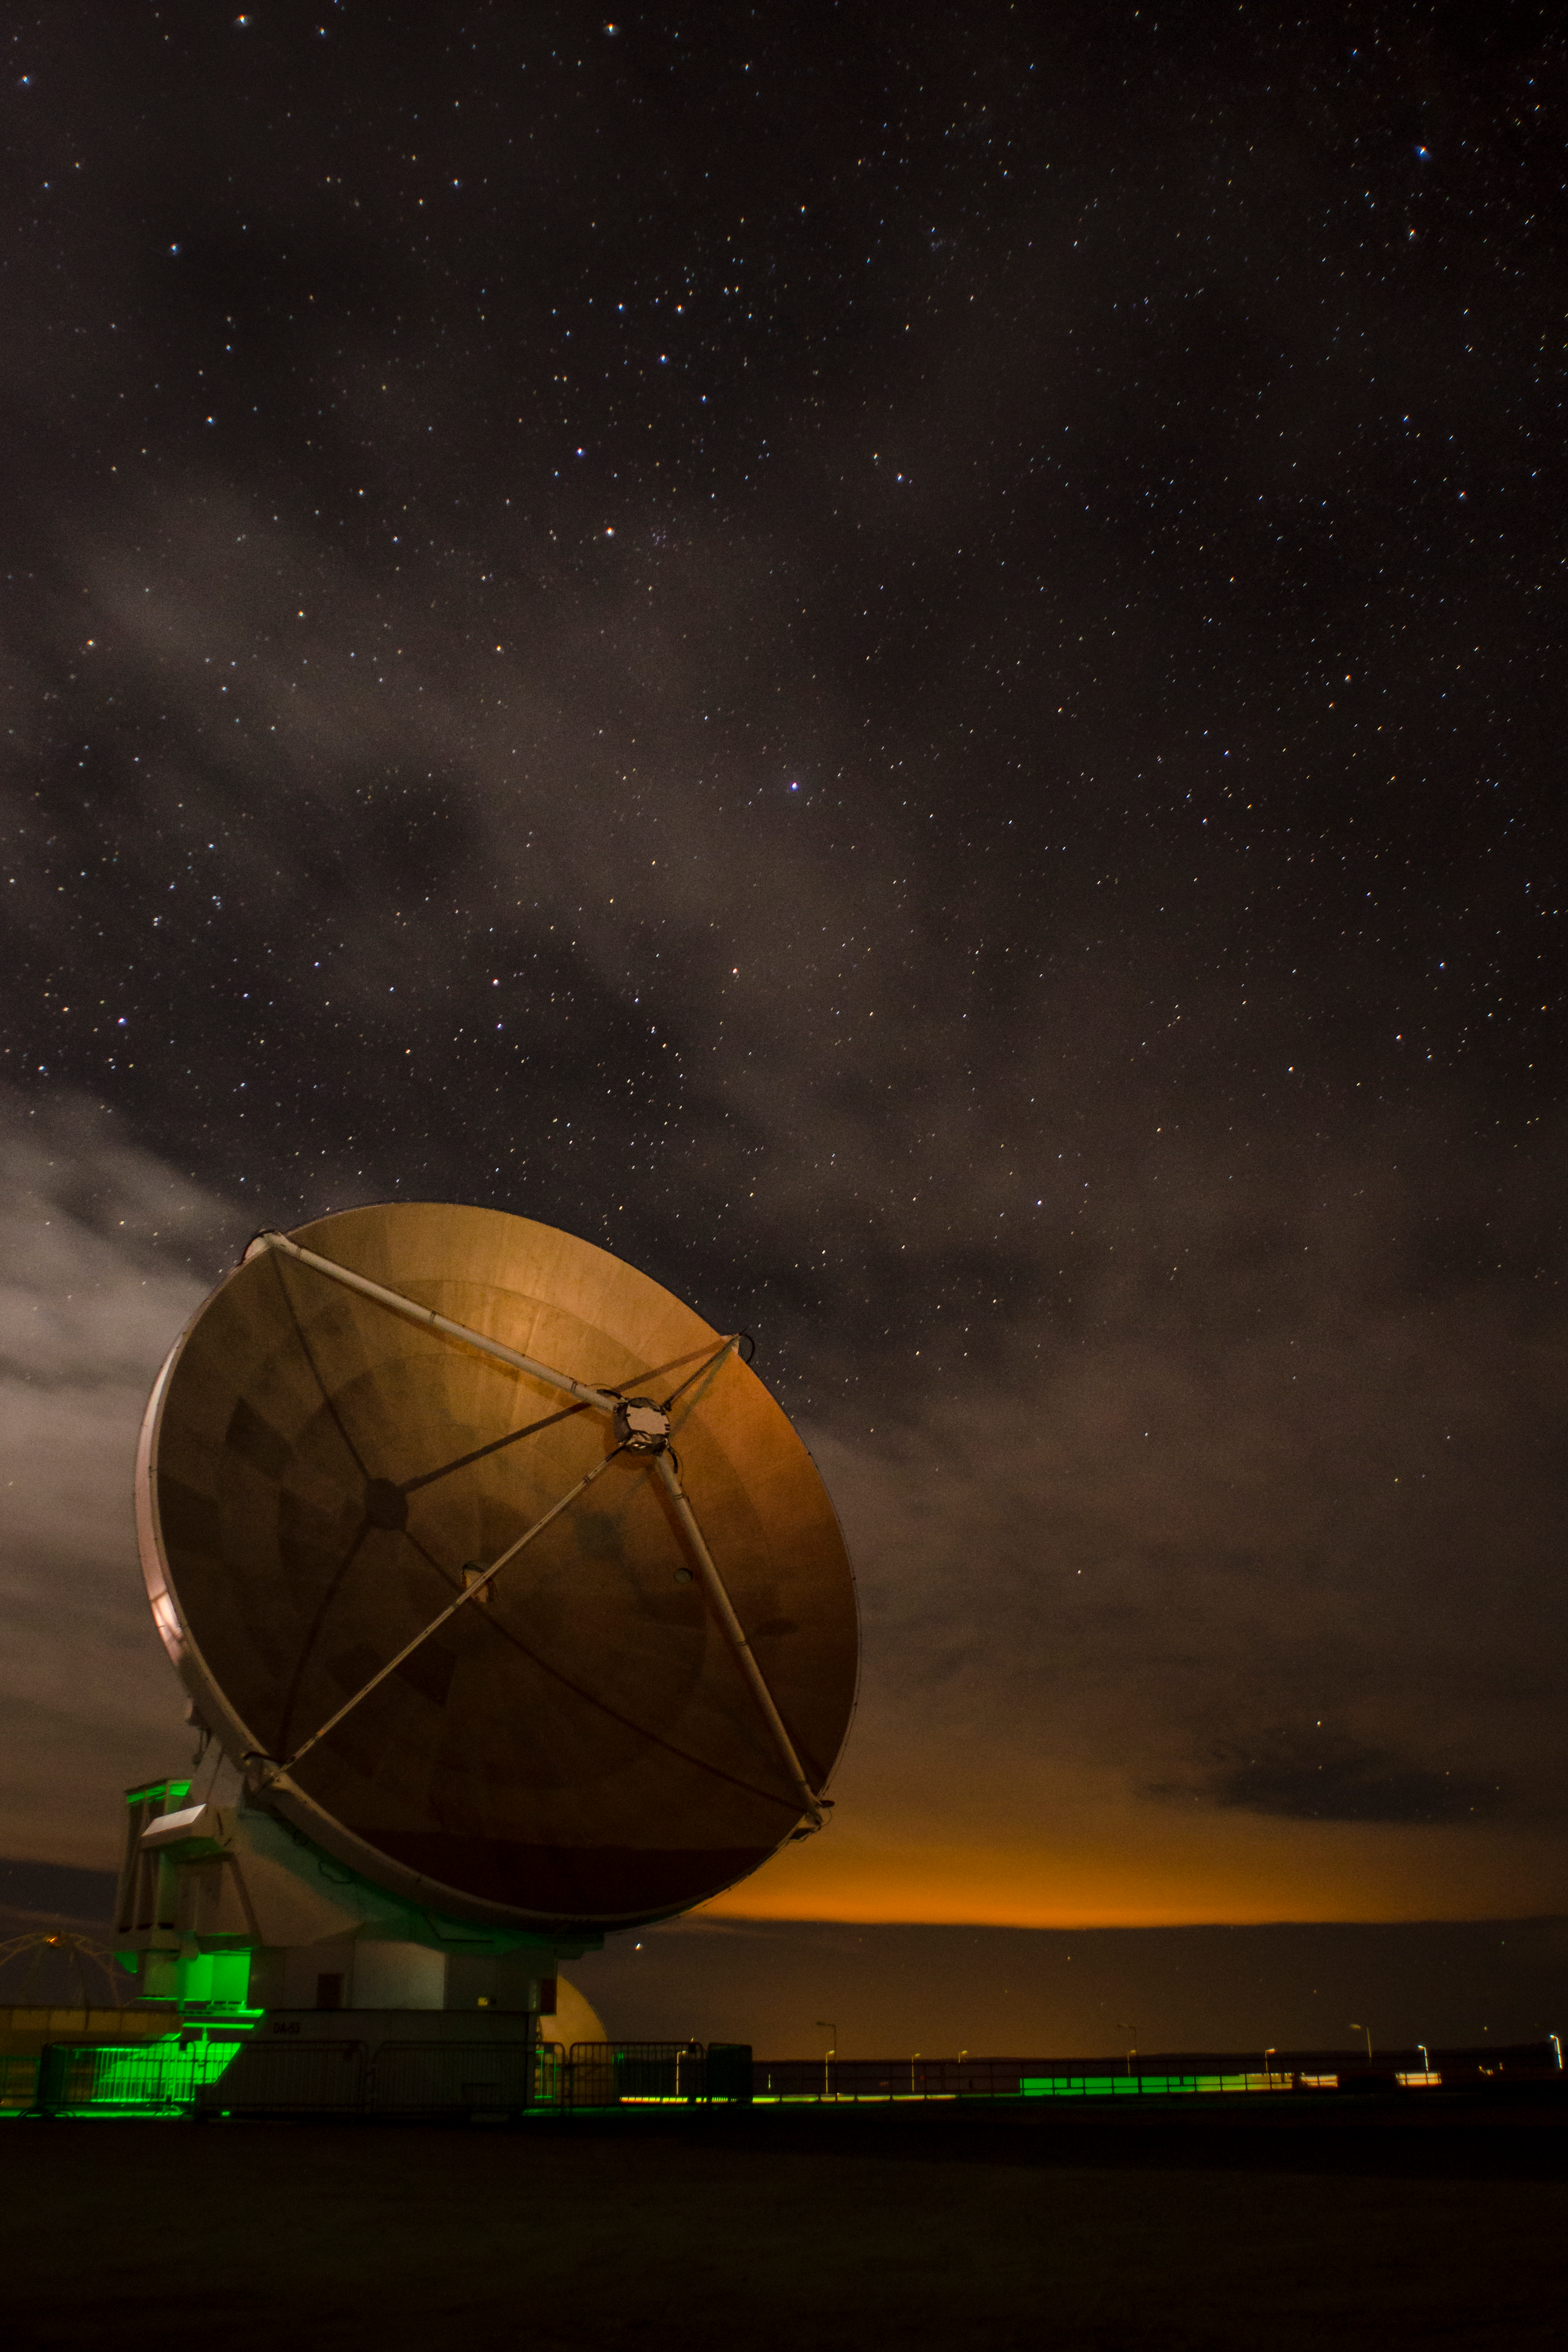

A thin layer of clouds

A thin layer of clouds moves above the OSF at night drifting with the high winds in the Atacama Desert, like a silk veil. On the foreground, an ALMA 12M European antenna, while in the background the lights of San Pedro de Atacama tint the clouds with an orange color tone.

Credit: Sergio Otárola - ALMA (ESO/NAOJ/NRAO)